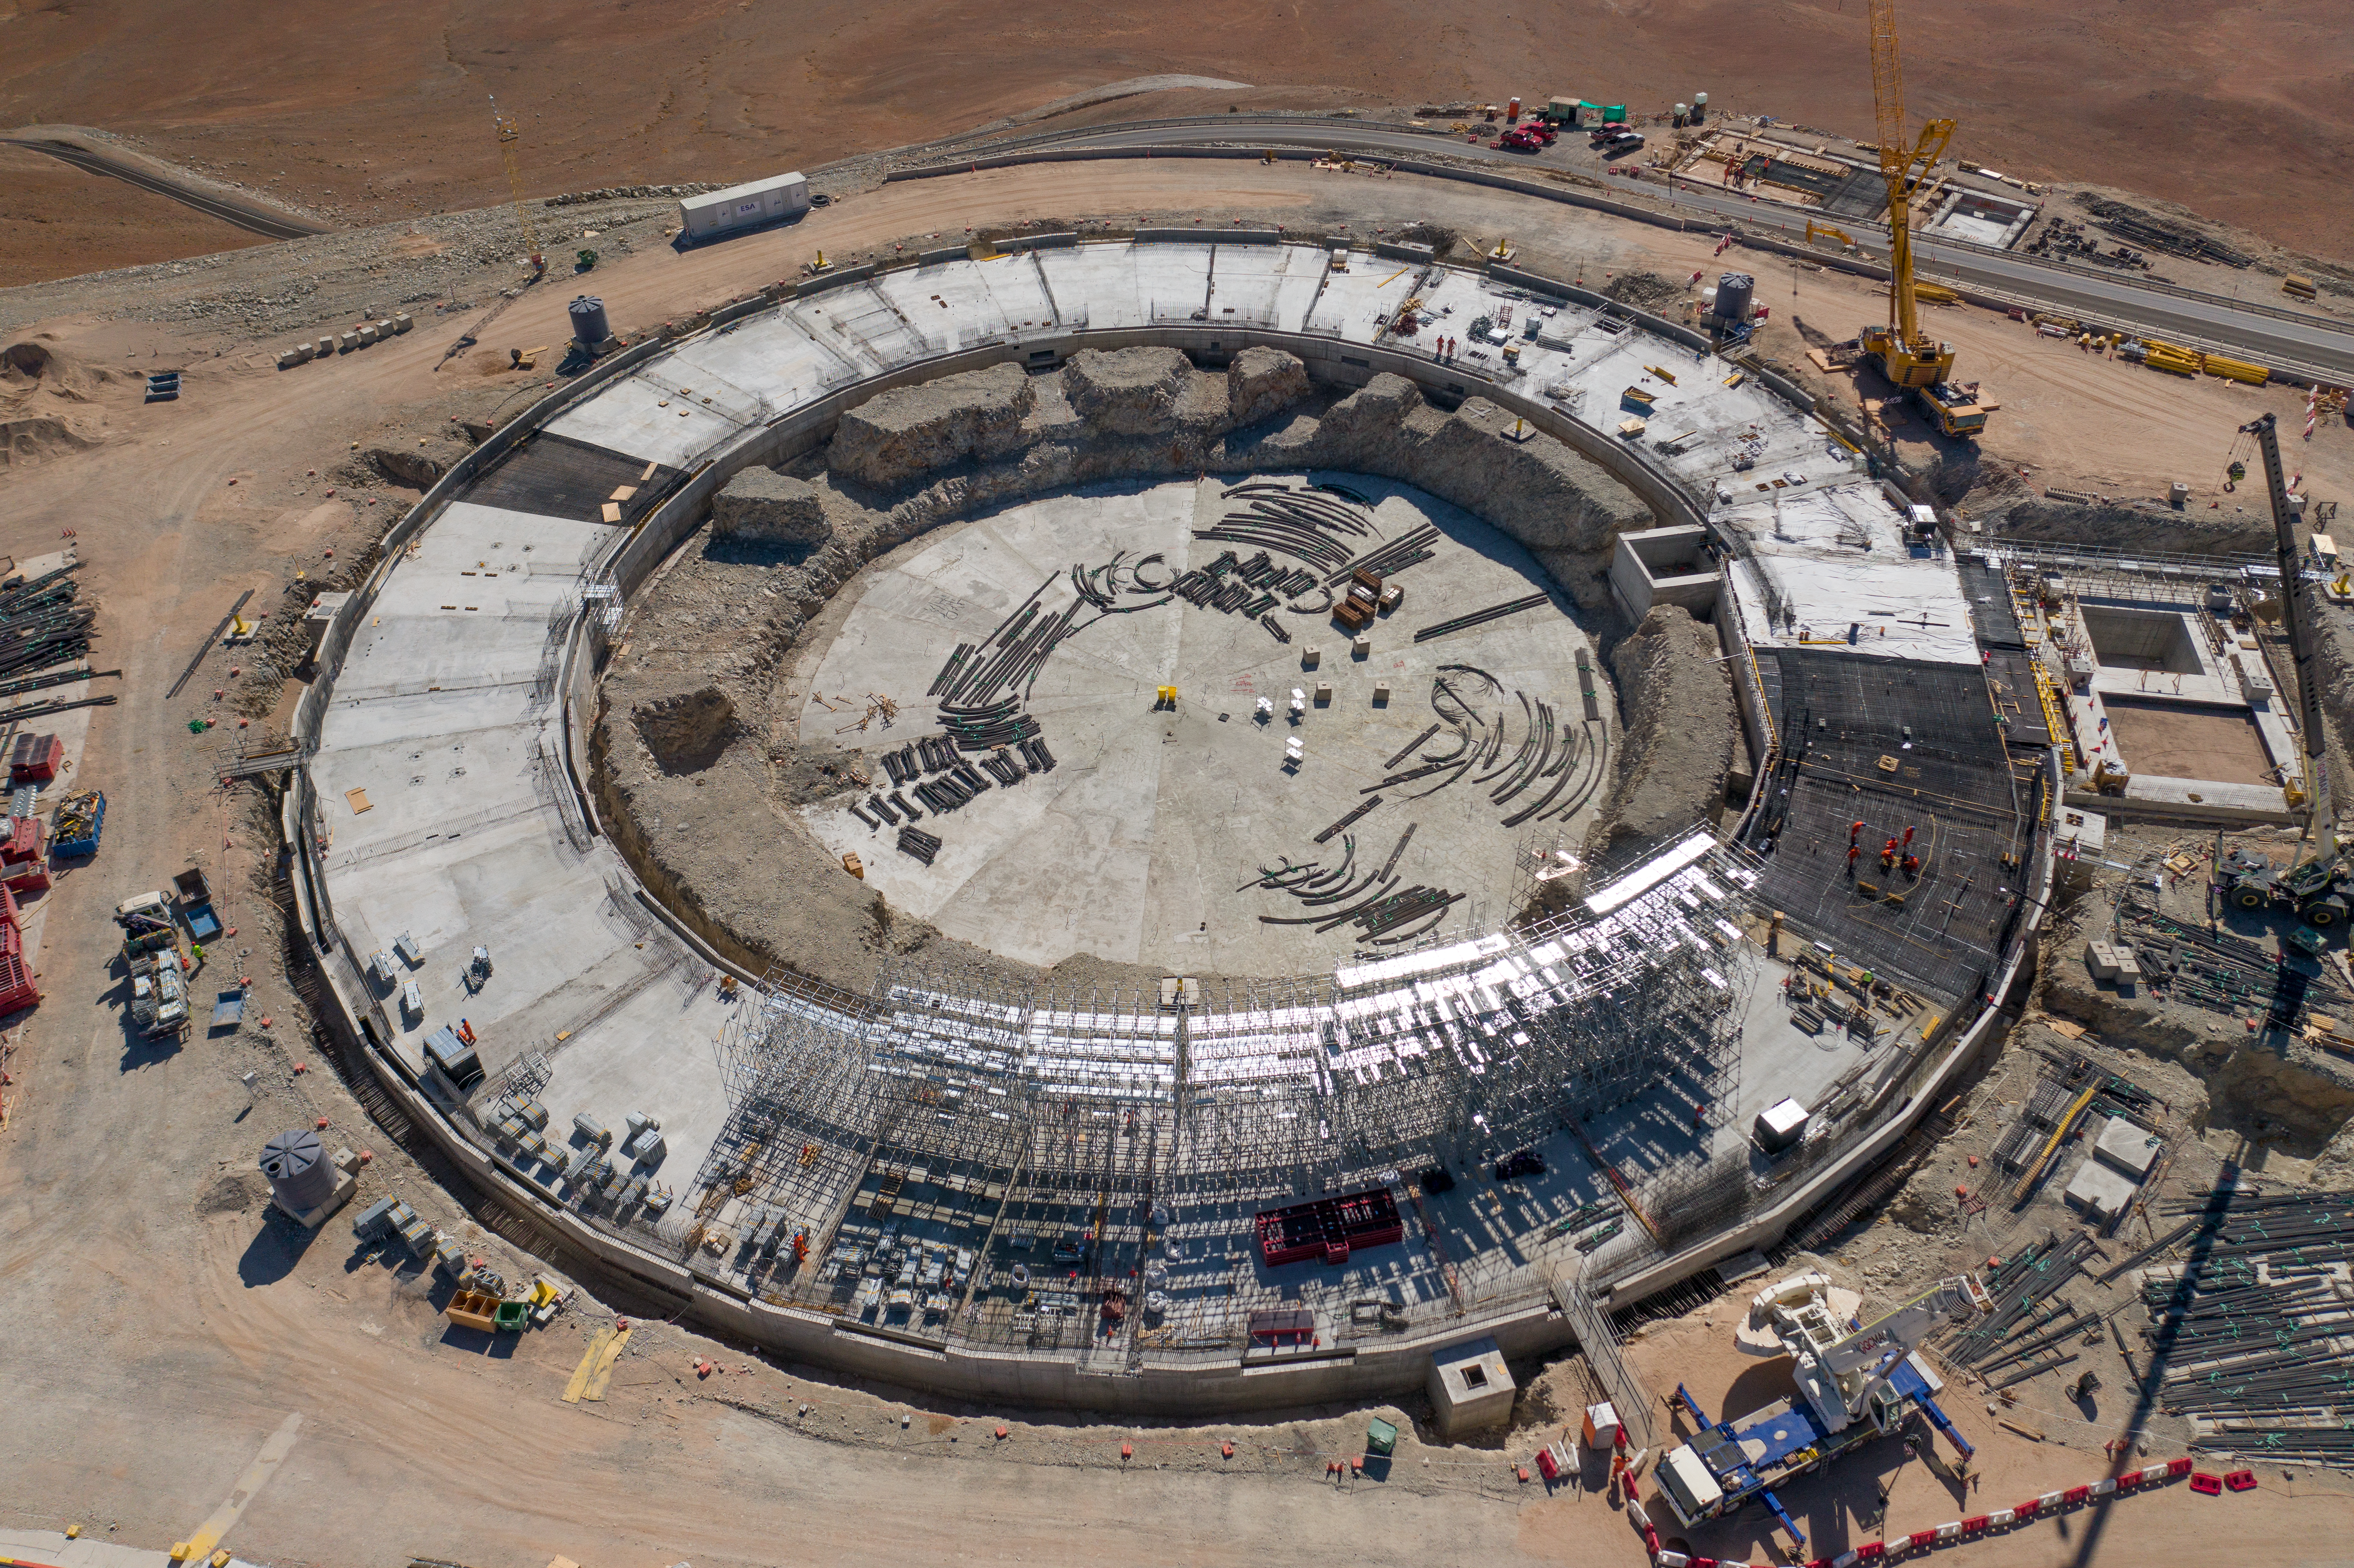

The ELT's dome under construction

A bird’s eye view of ESO’s ELT construction site on Cerro Armazones, taken in January 2022.

Credit: G. Hüdepohl (atacamaphoto.com)/ESO